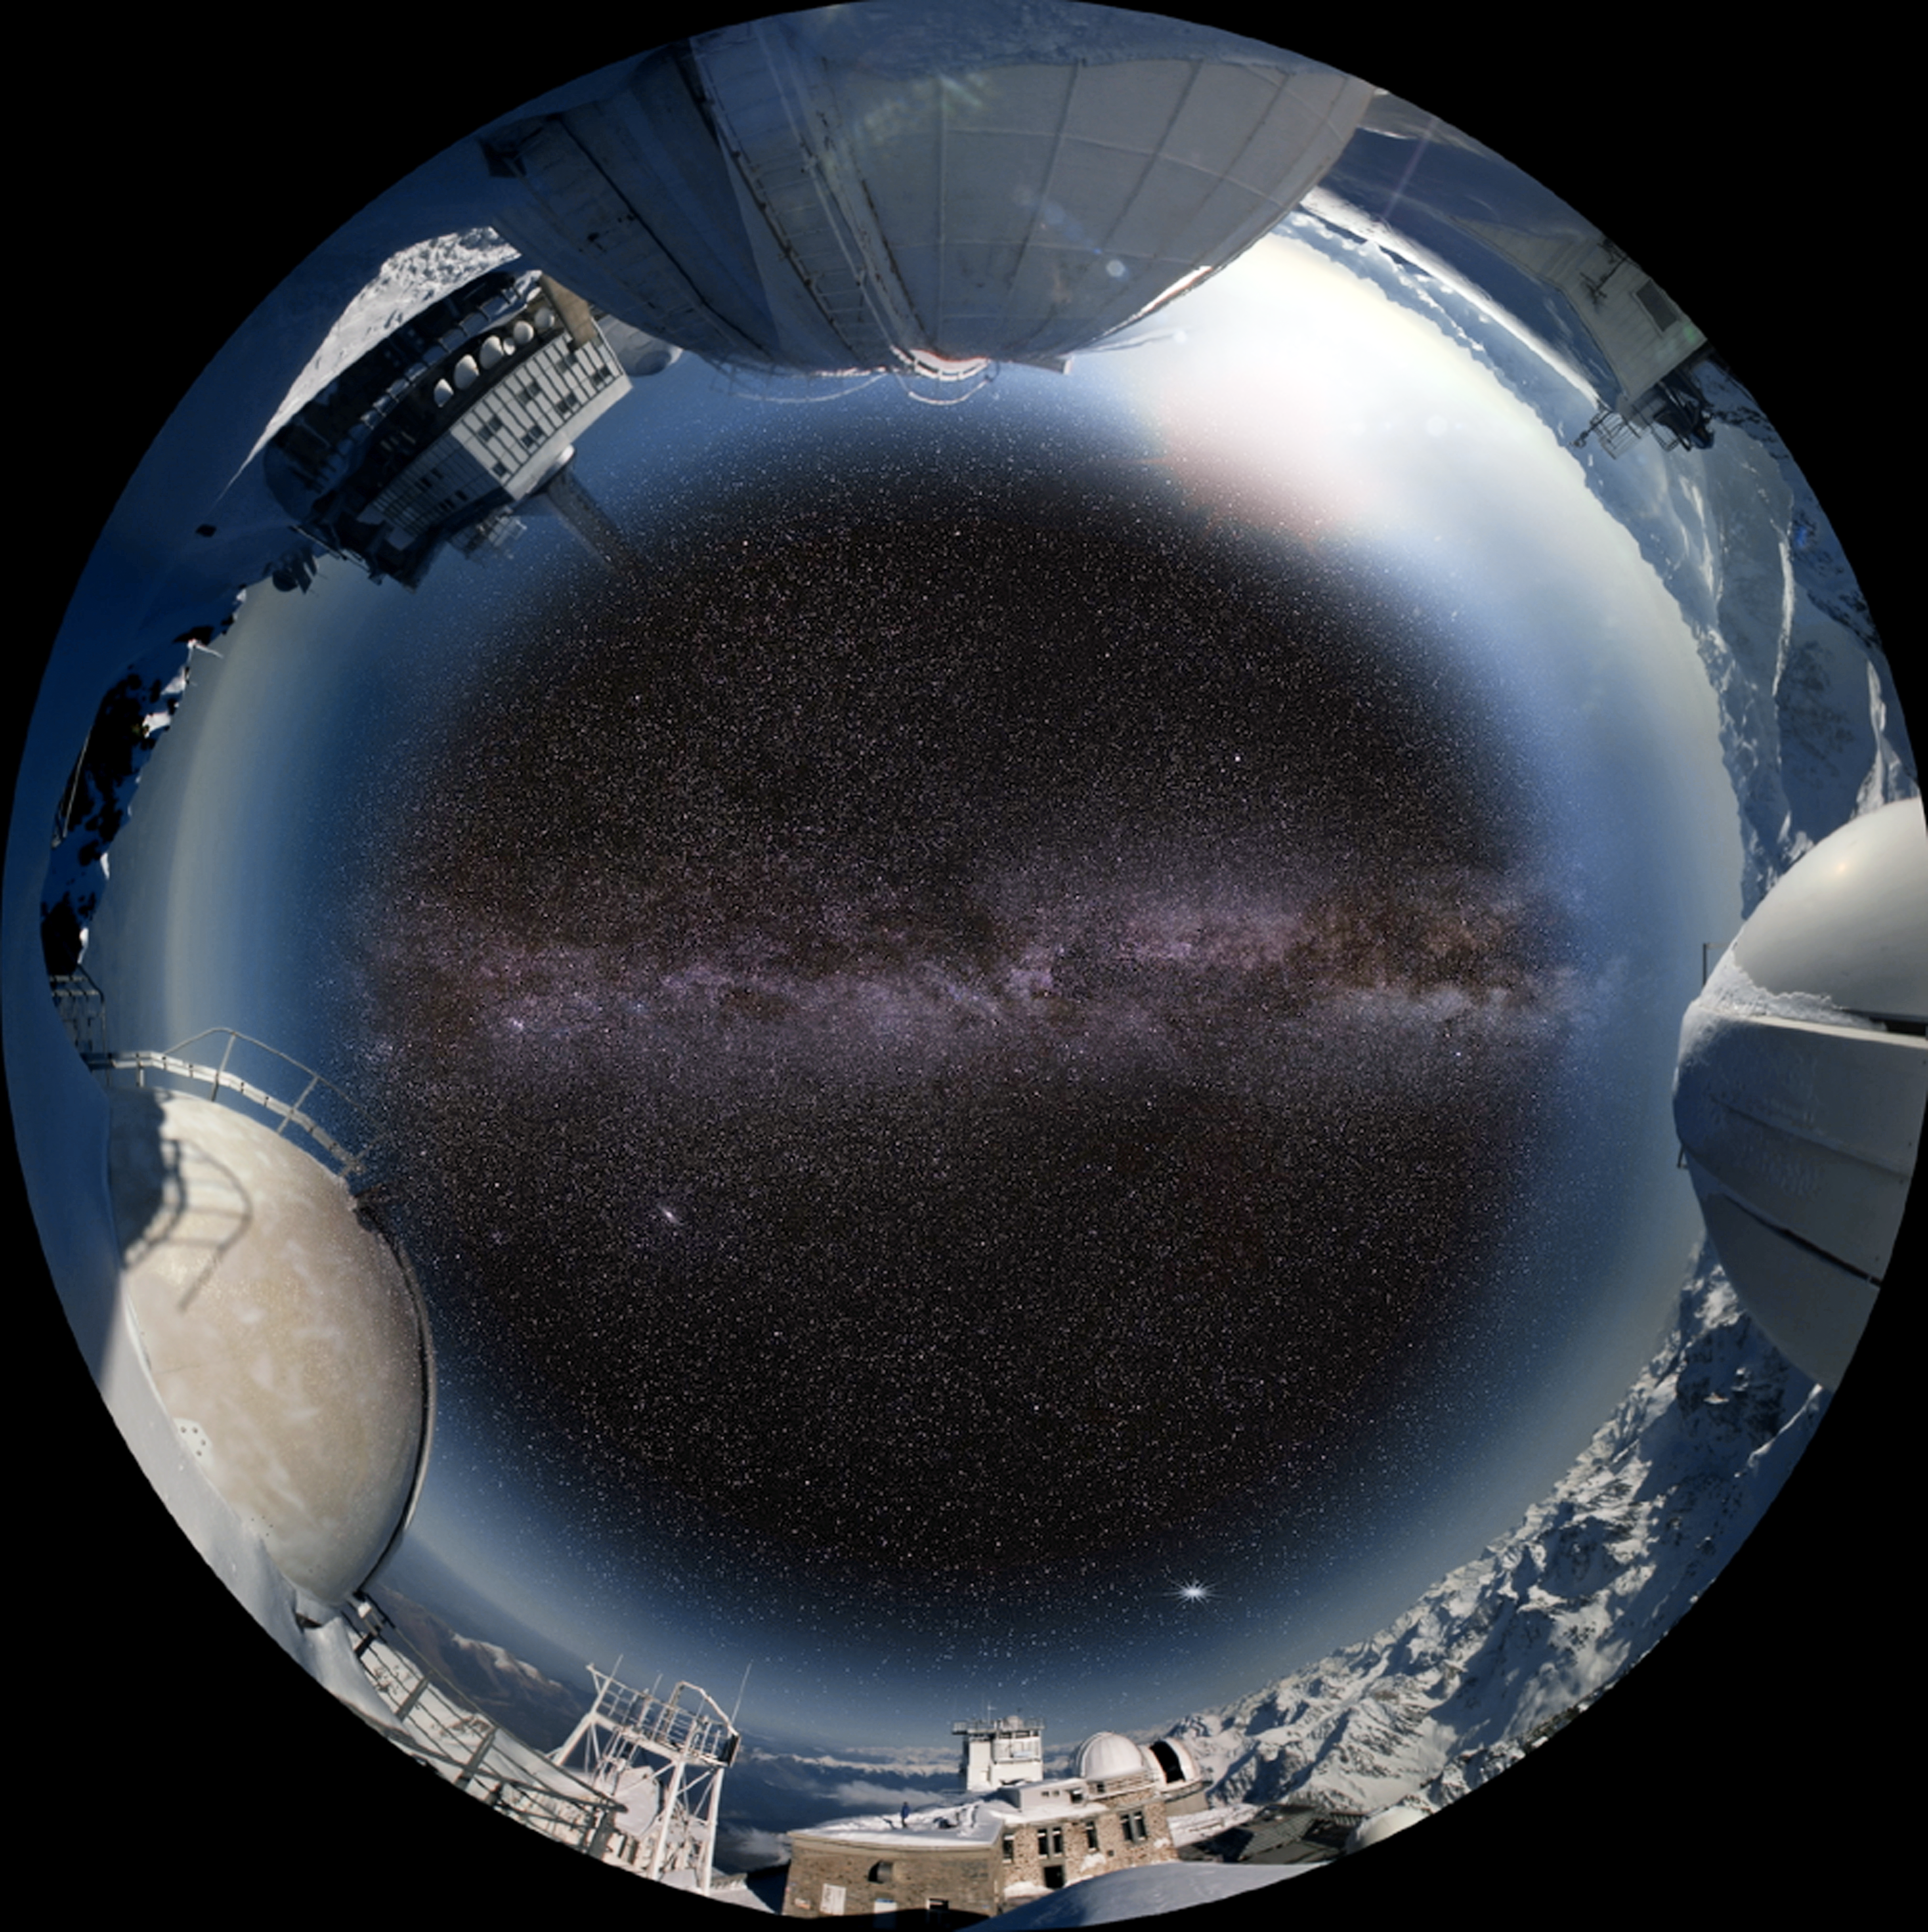

Screenshot from the planetarium show “Le Navigateur du Ciel” showing Pic du Midi

Le Navigateur du Ciel (The Navigator of Outer Space) is a 360-degree fulldome (fish-eye) planetarium show produced by Point Du Jour/TOTAVISION Le Plus–Communauté Urbaine de Dunkerque/RSA Cosmos. The show is 30 minutes long and is available in French and English.

Credit: PointduJour/ESO